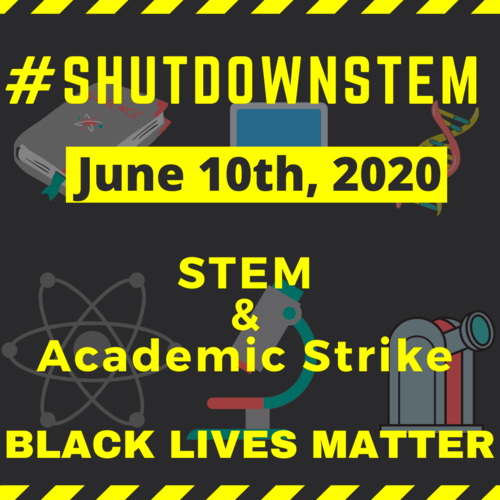

NOIRLab response to #ShutDownSTEM

#ShutDownSTEM, Wednesday 10 June 2020, is a day of international protest of systemic racism in research and academia

Credit: ShutDownSTEM